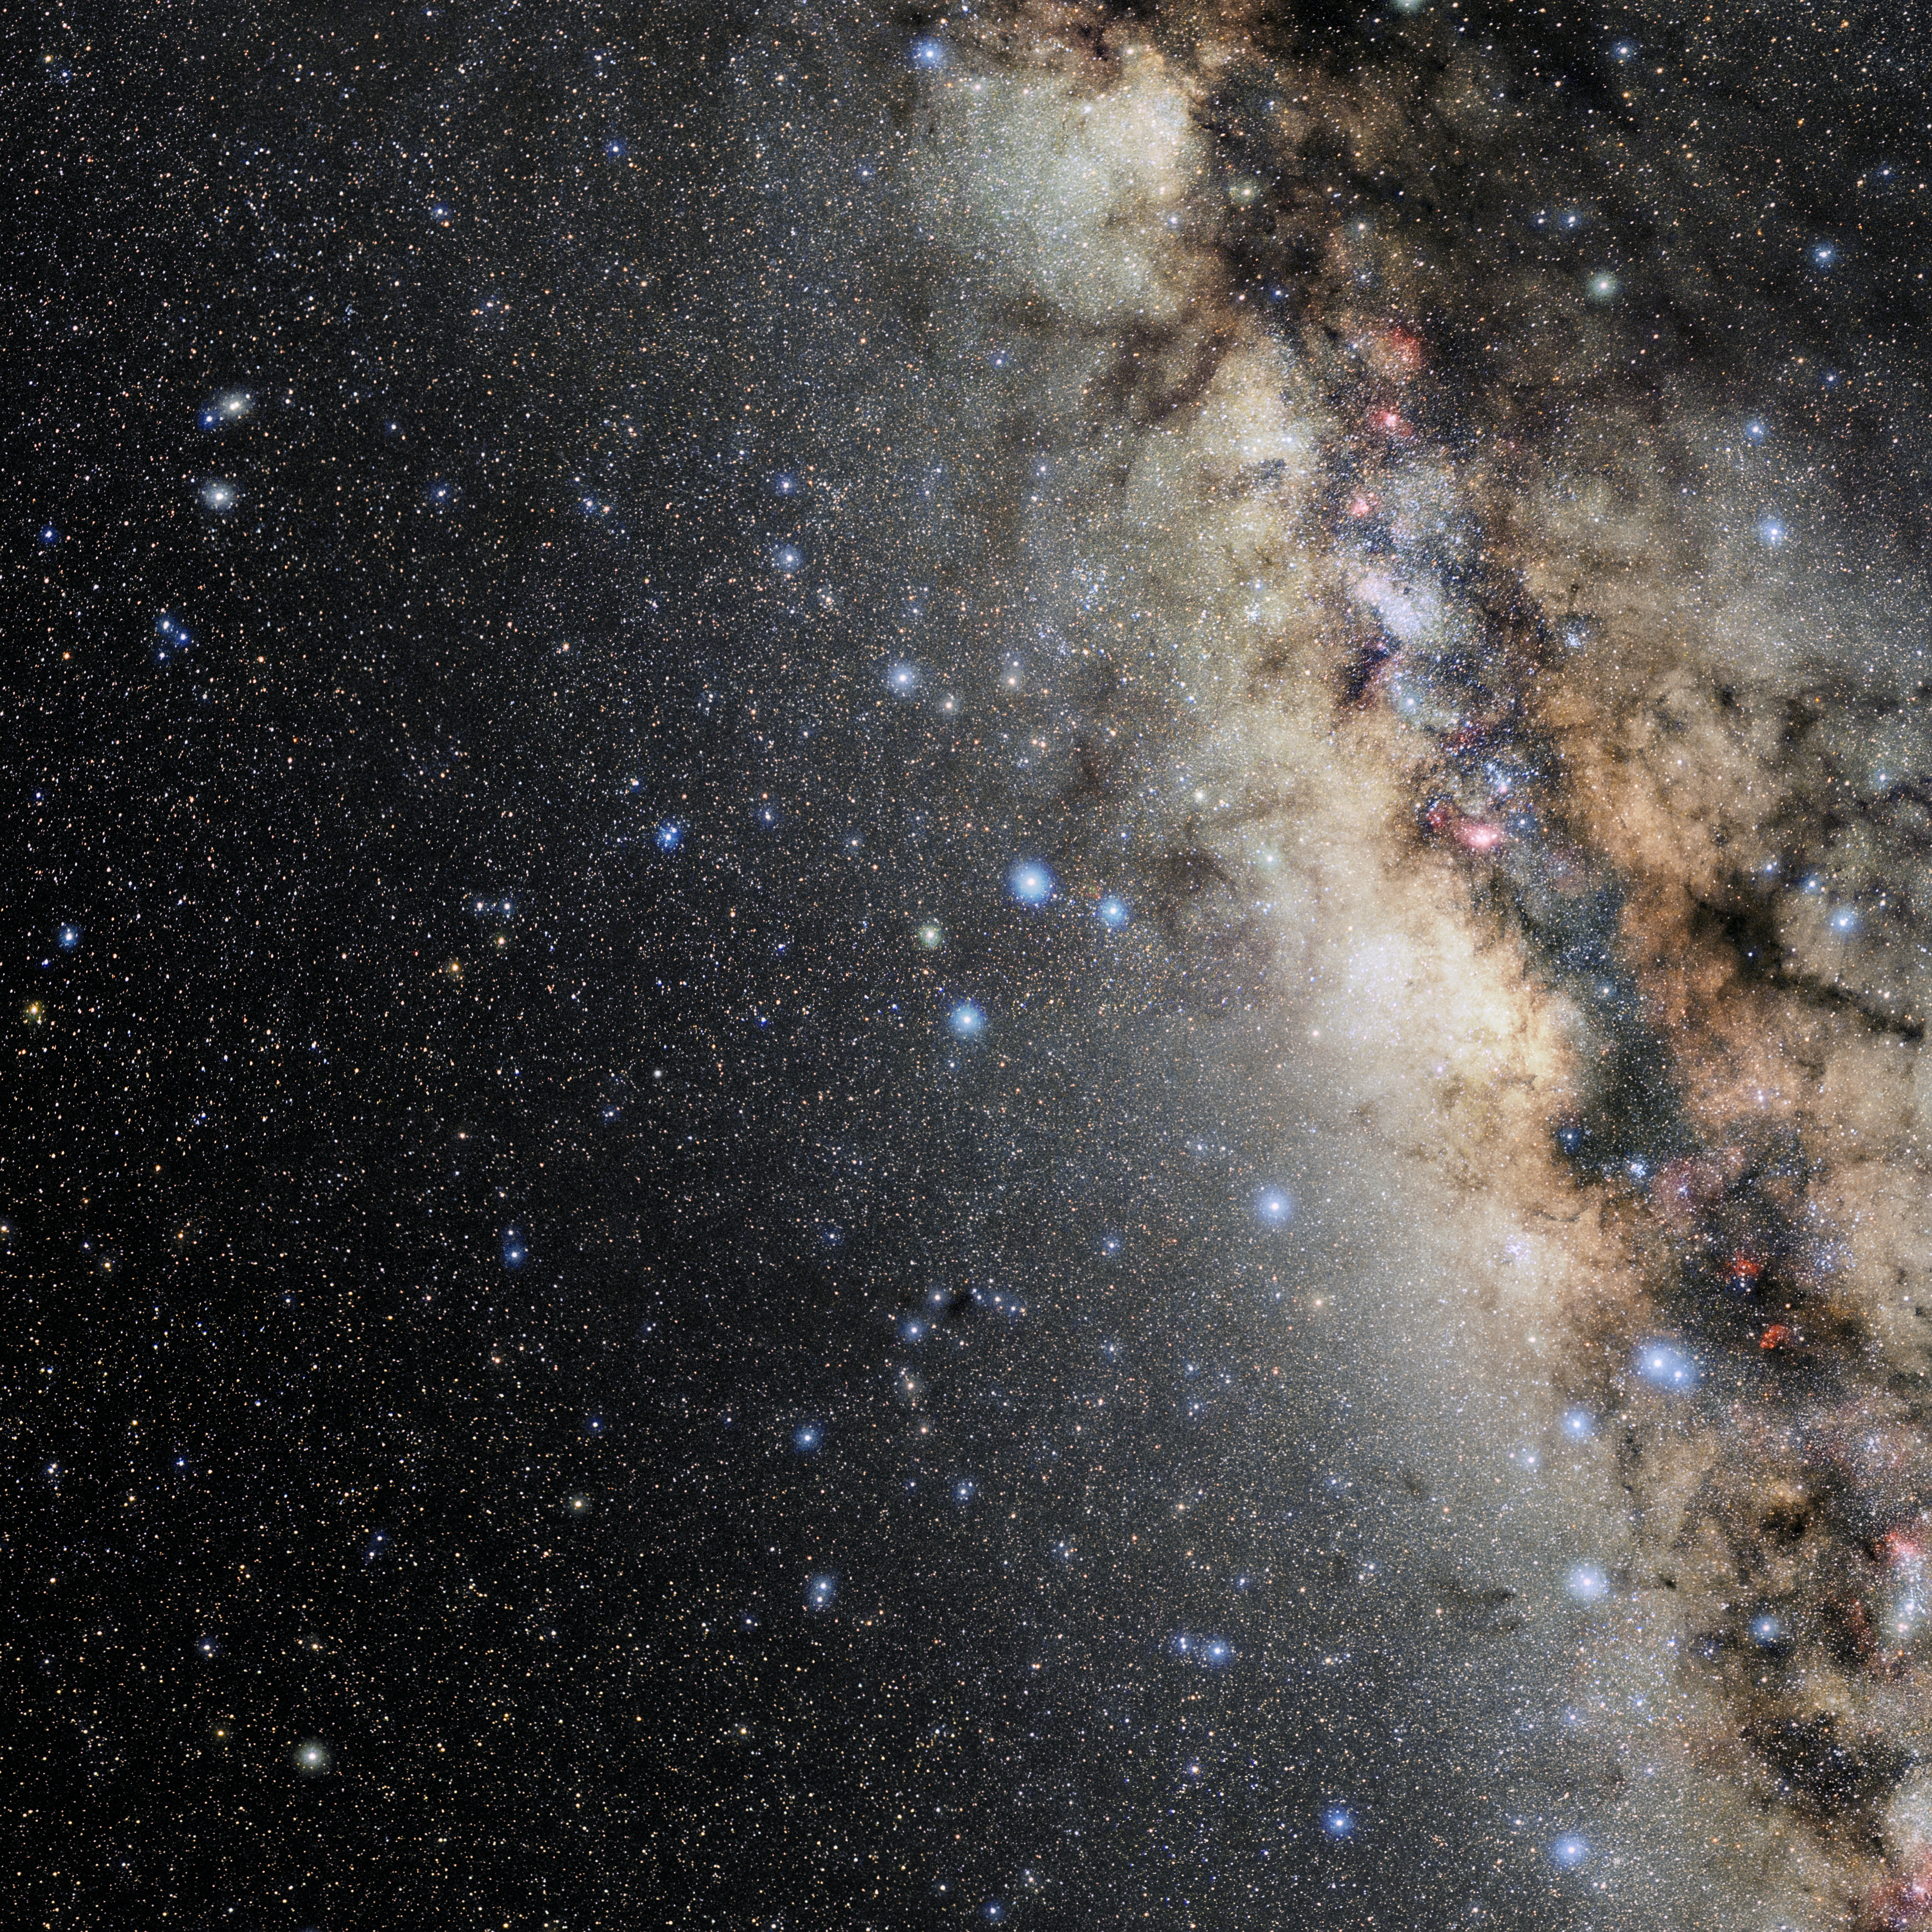

Sagittarius

Photo of the constellation Sagittarius produced by NOIRLab in collaboration with Eckhard Slawik, a German astrophotographer. Here is the annotated version.

Credit: E. Slawik/NOIRLab/NSF/AURA/M. Zamani